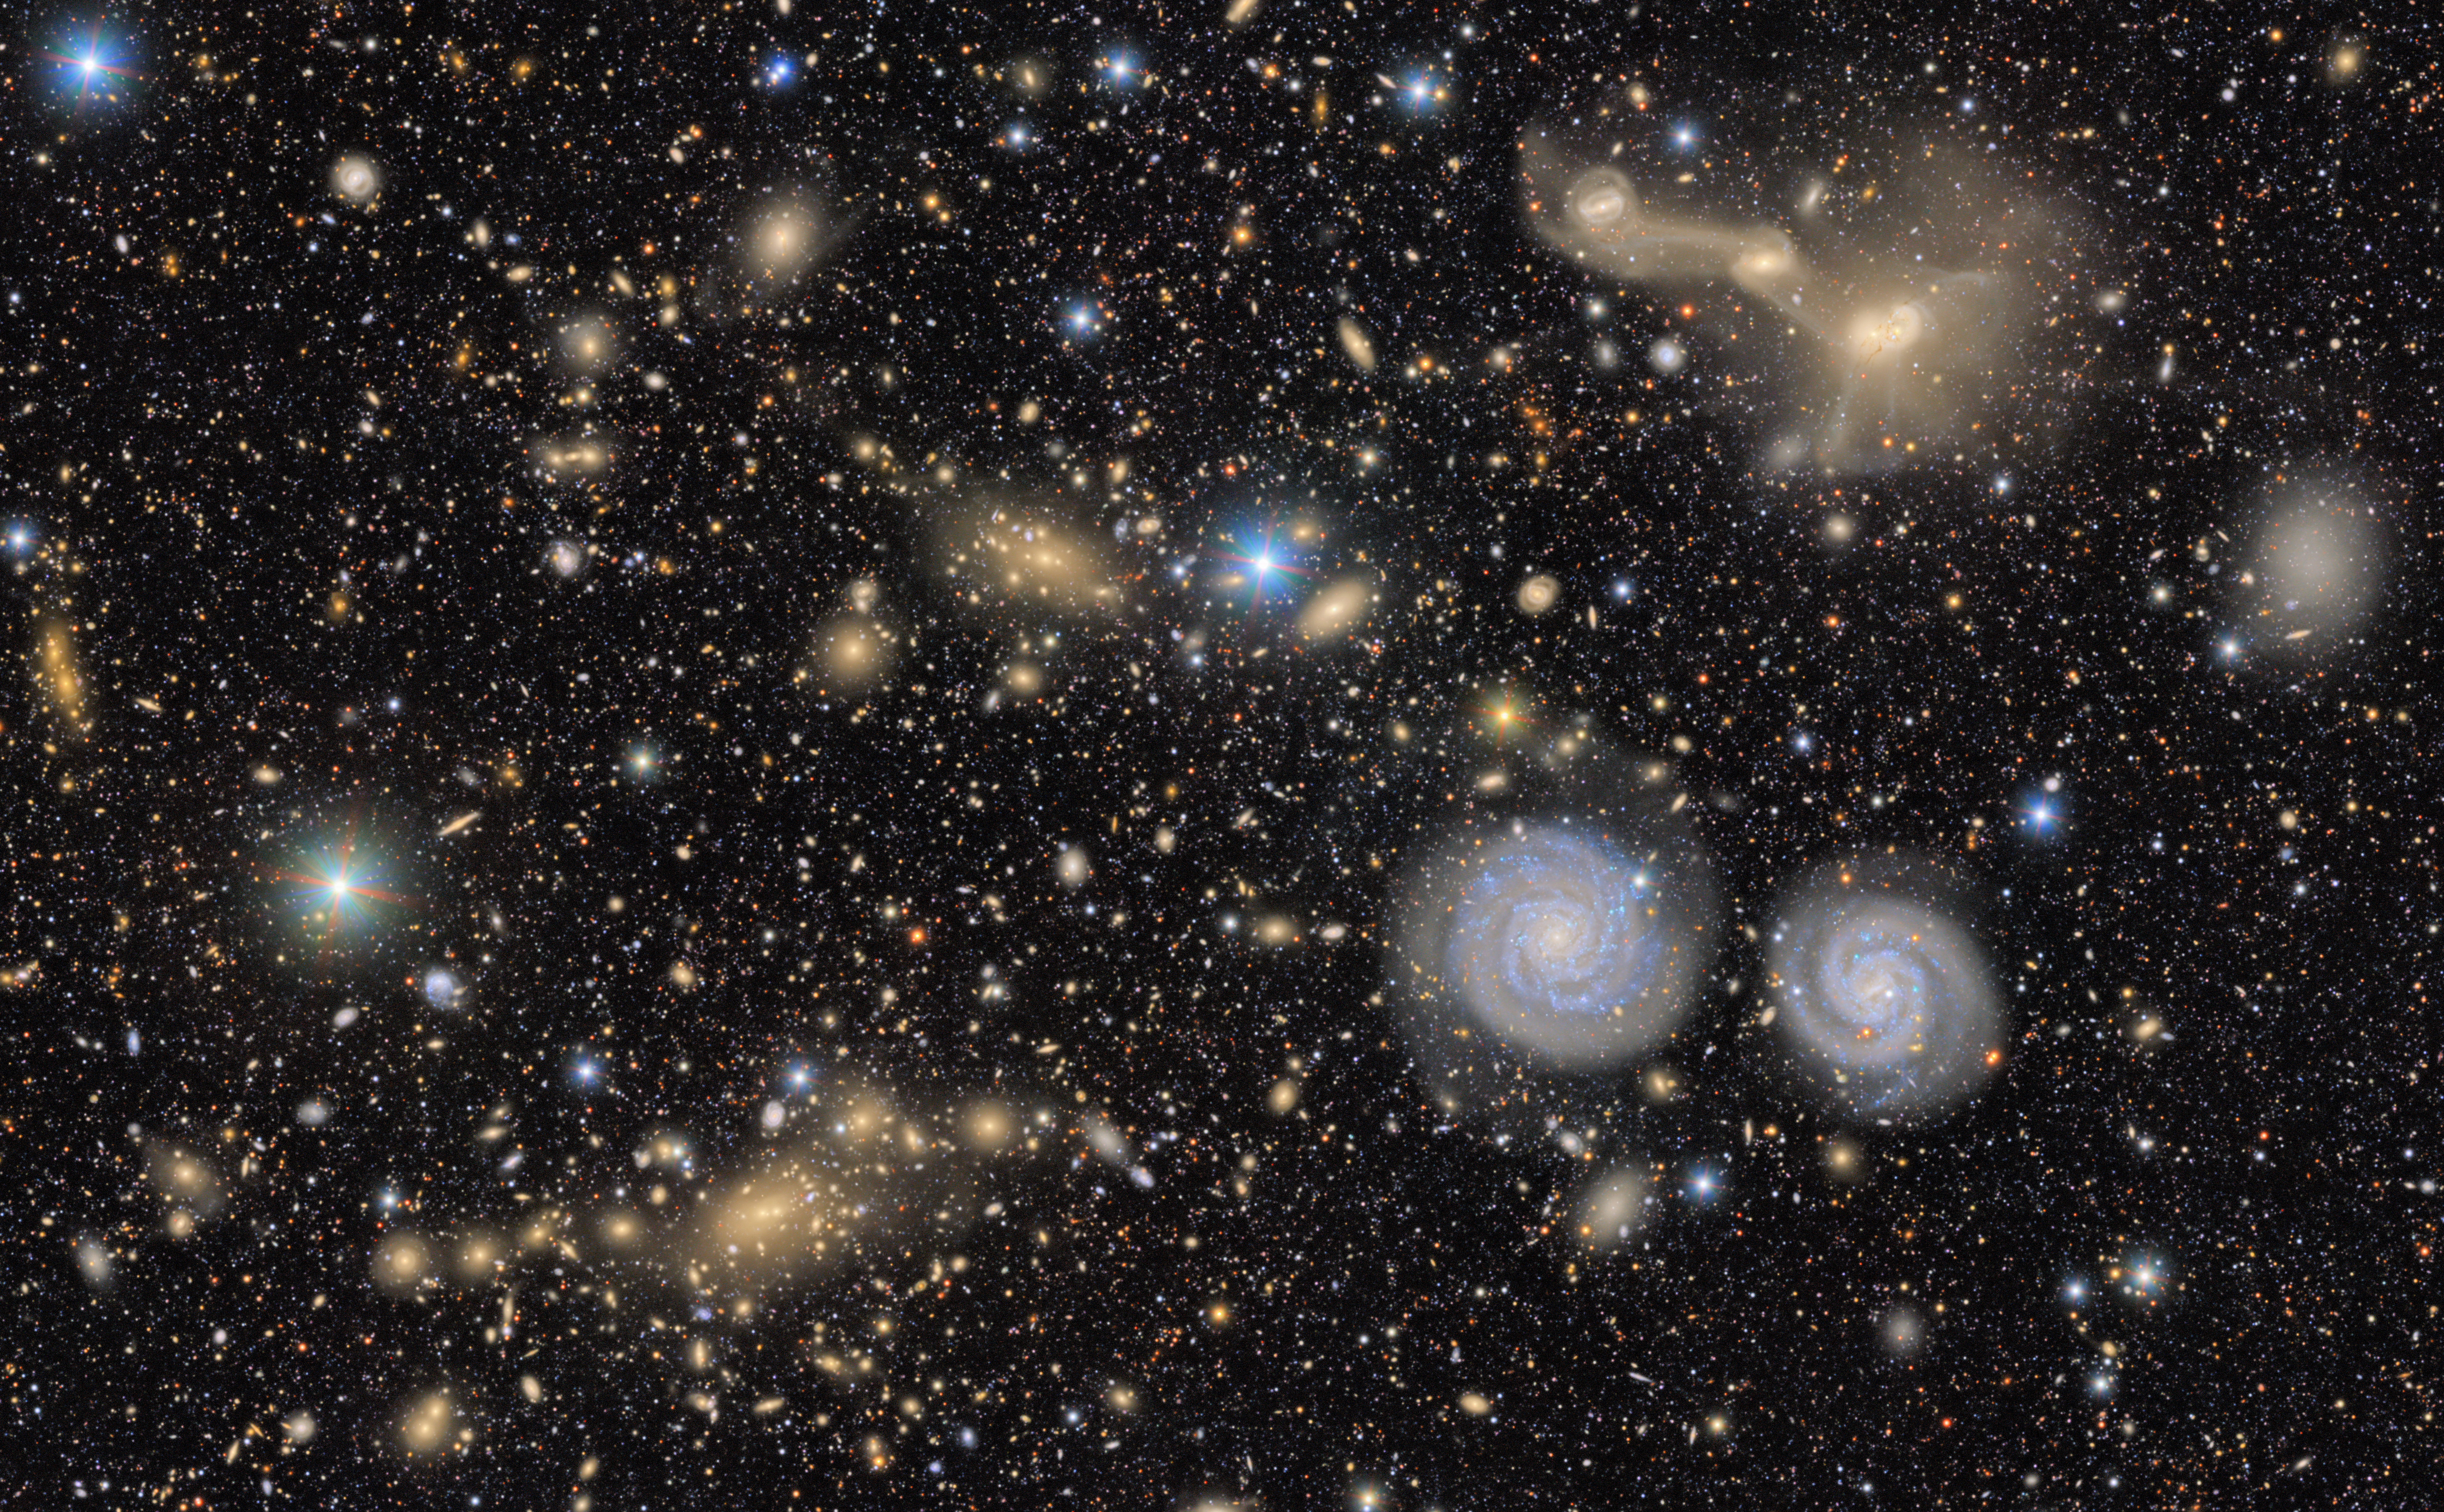

Excerpt of the area around RSCG 55

A pair of spiral galaxies whirl across this excerpt from a First Look image captured by NSF–DOE Vera C. Rubin Observatory. Although NGC4411b (left) and NCG 4411a (right) appear right next to each other, they don’t show signs of interaction, such as distorted arms. Above the pair is RSCG 55, a group of interacting galaxies with trails of material between them. These trails are made of stars, gas, and dust that have been pulled from one galaxy to another during a previous close encounter.

Credit: NSF–DOE Vera C. Rubin Observatory/NOIRLab/SLAC/AURA